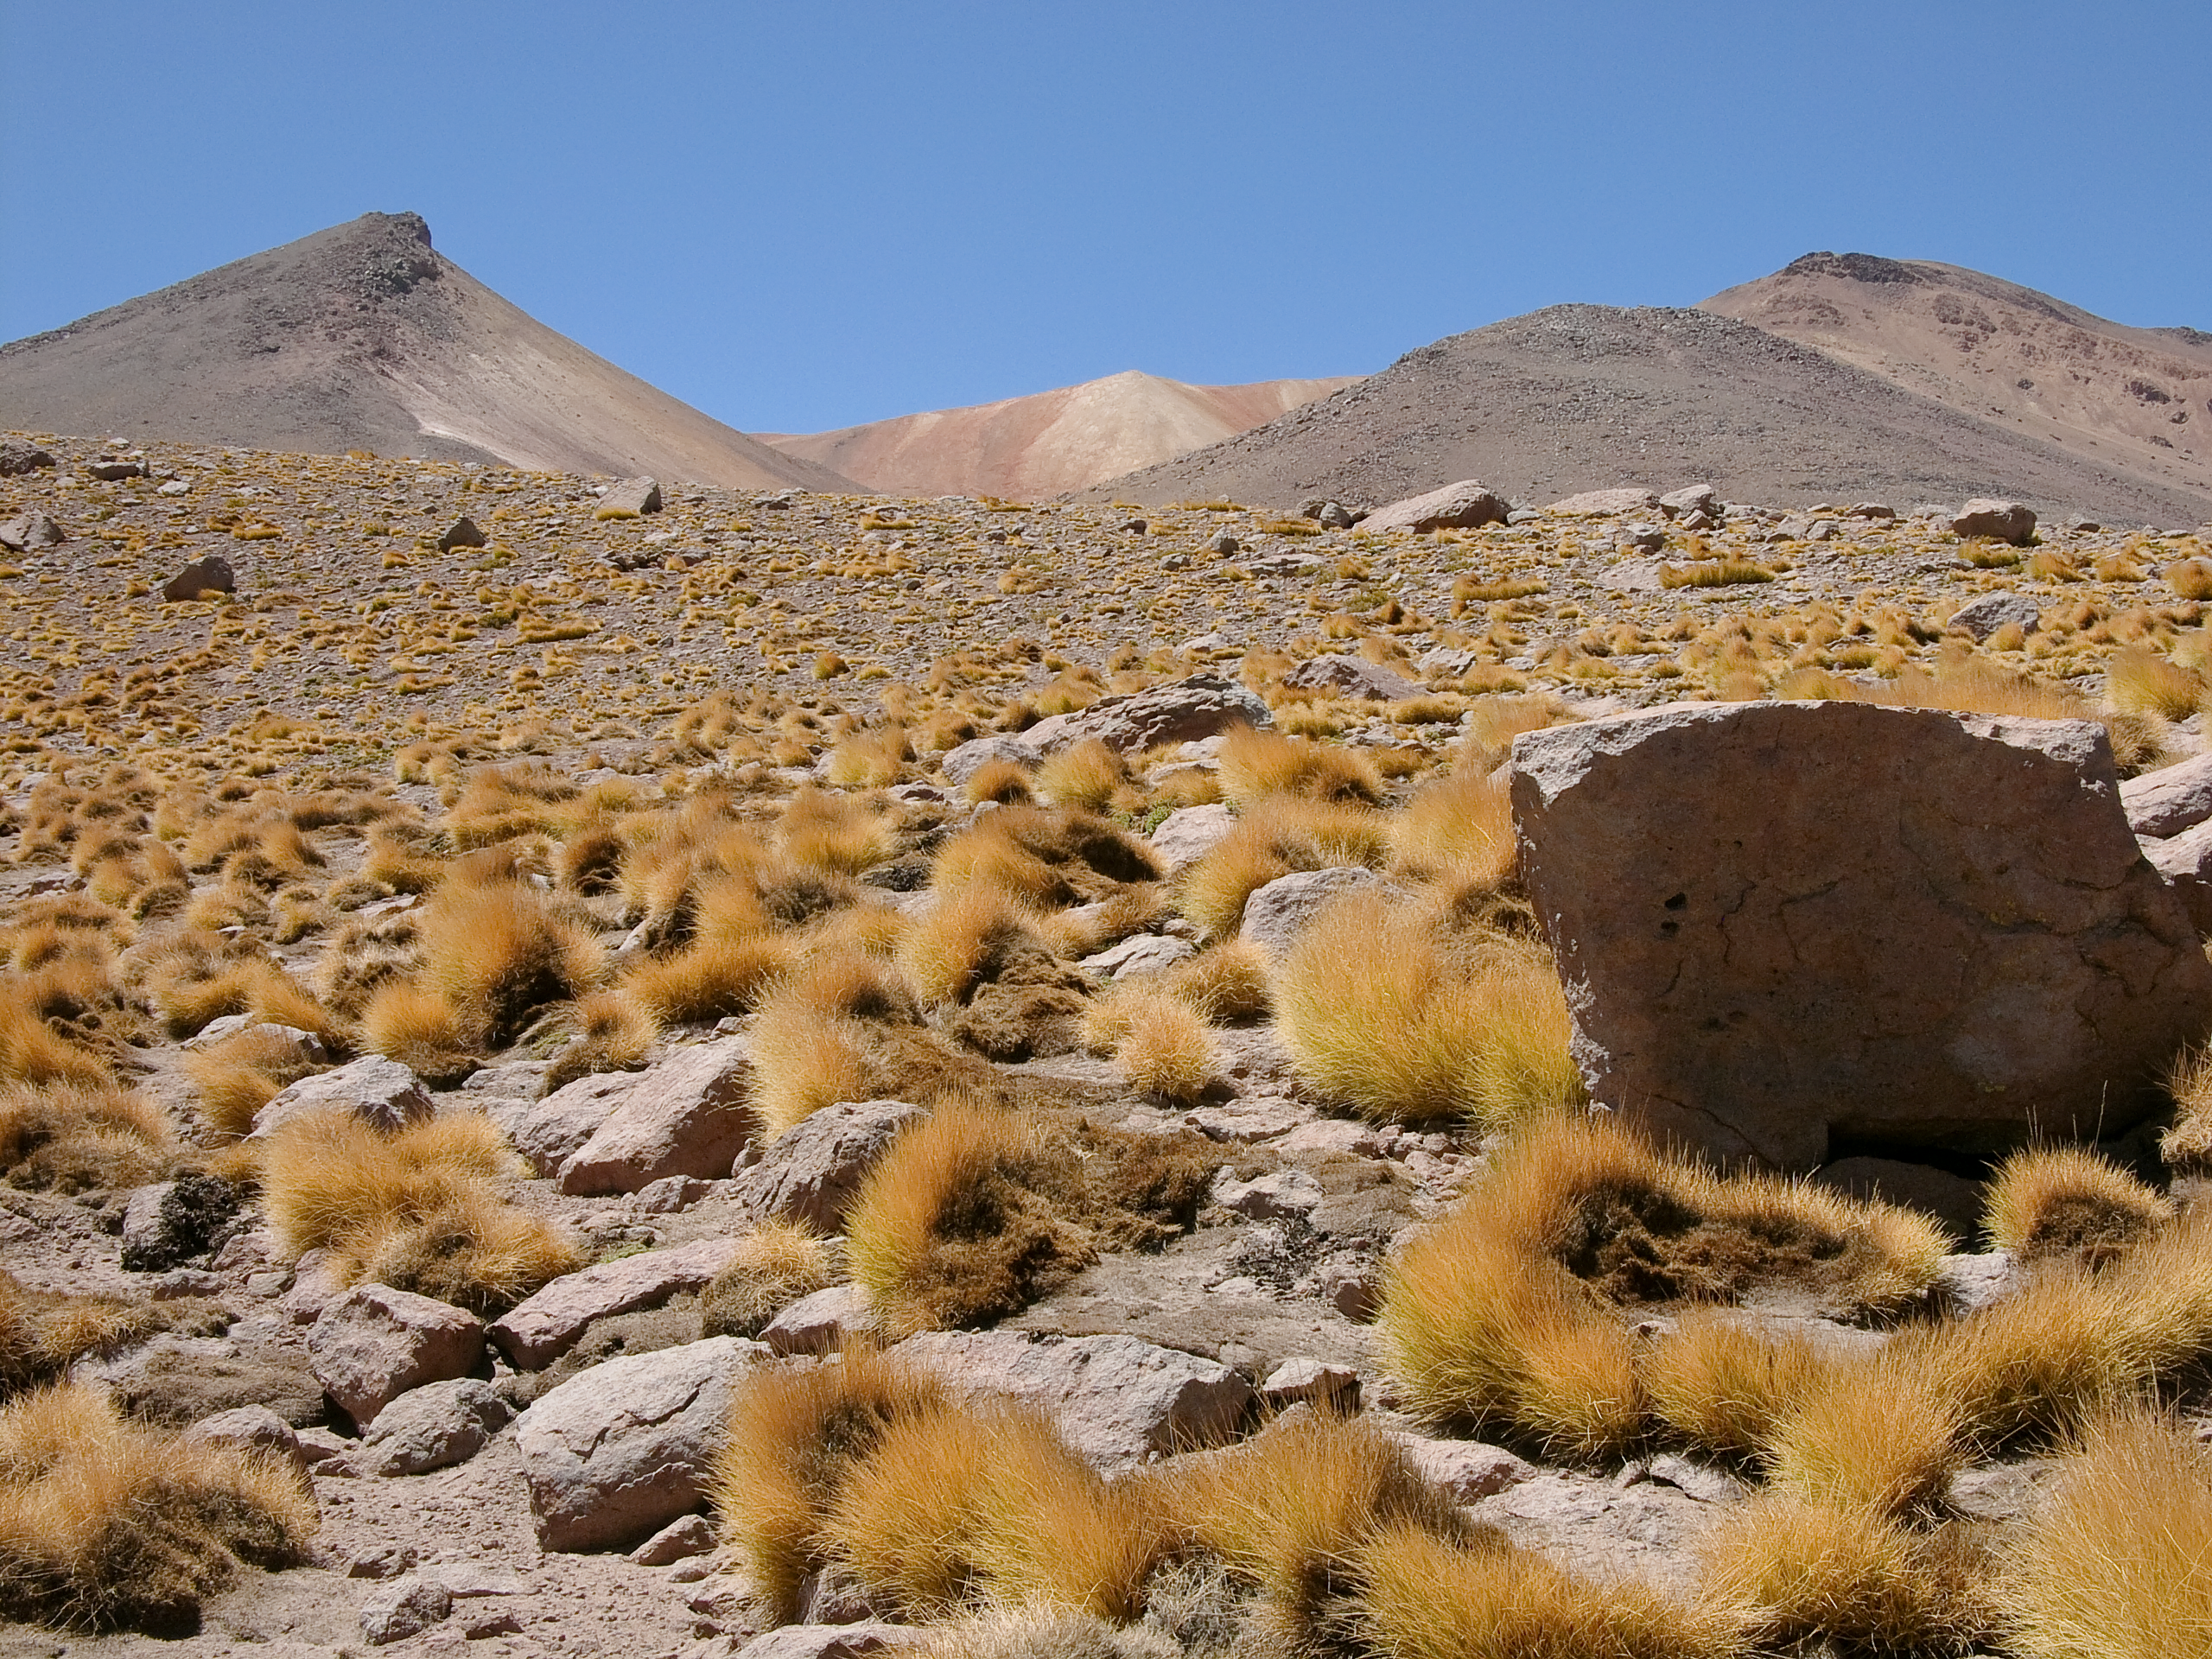

The Road To ALMA

A typical view of the landscape along the access road to the high site of ALMA, showing the different species of grass and boulders. Altitude of approximately 4000 metres.

Credit: ALMA (ESO/NAOJ/NRAO)